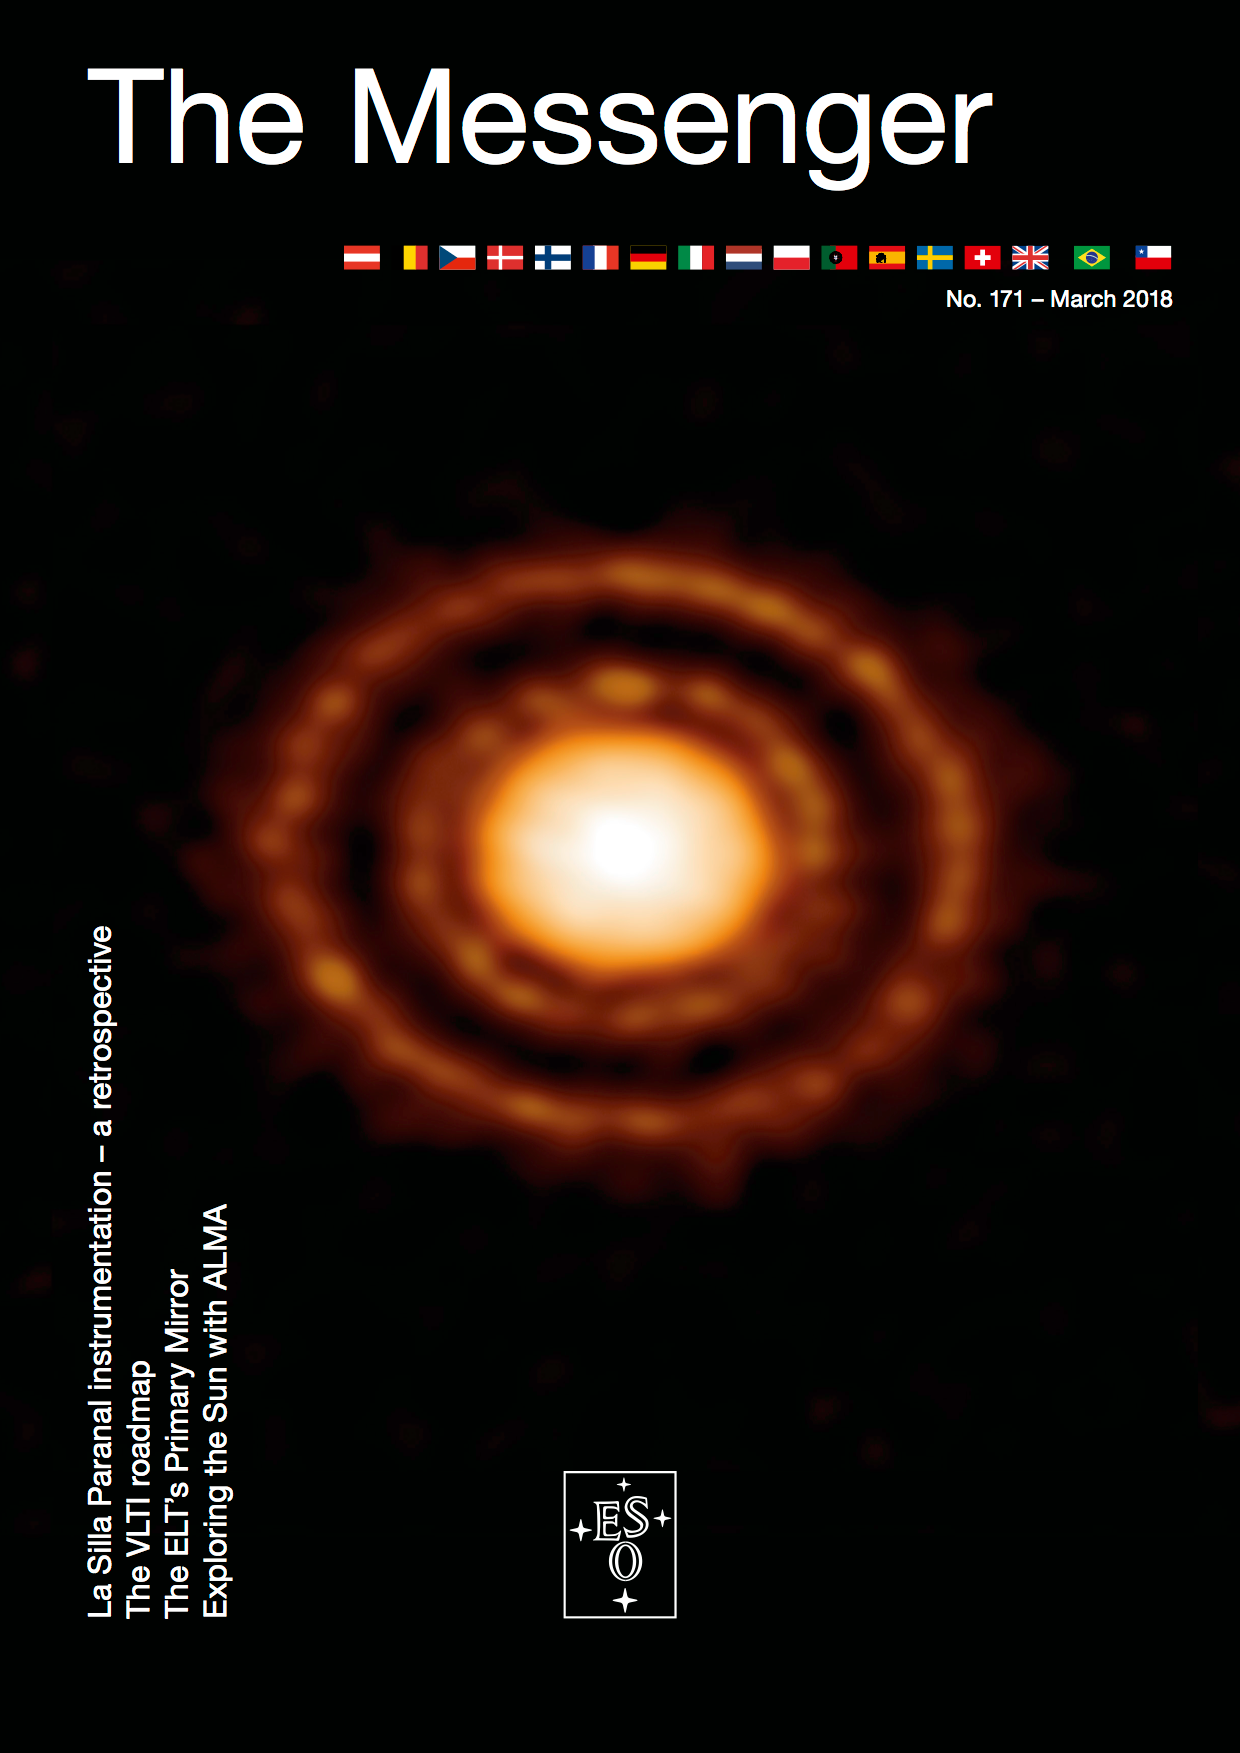

Cover of The Messenger No. 171

Cover of The Messenger No. 171.

Credit: ESO